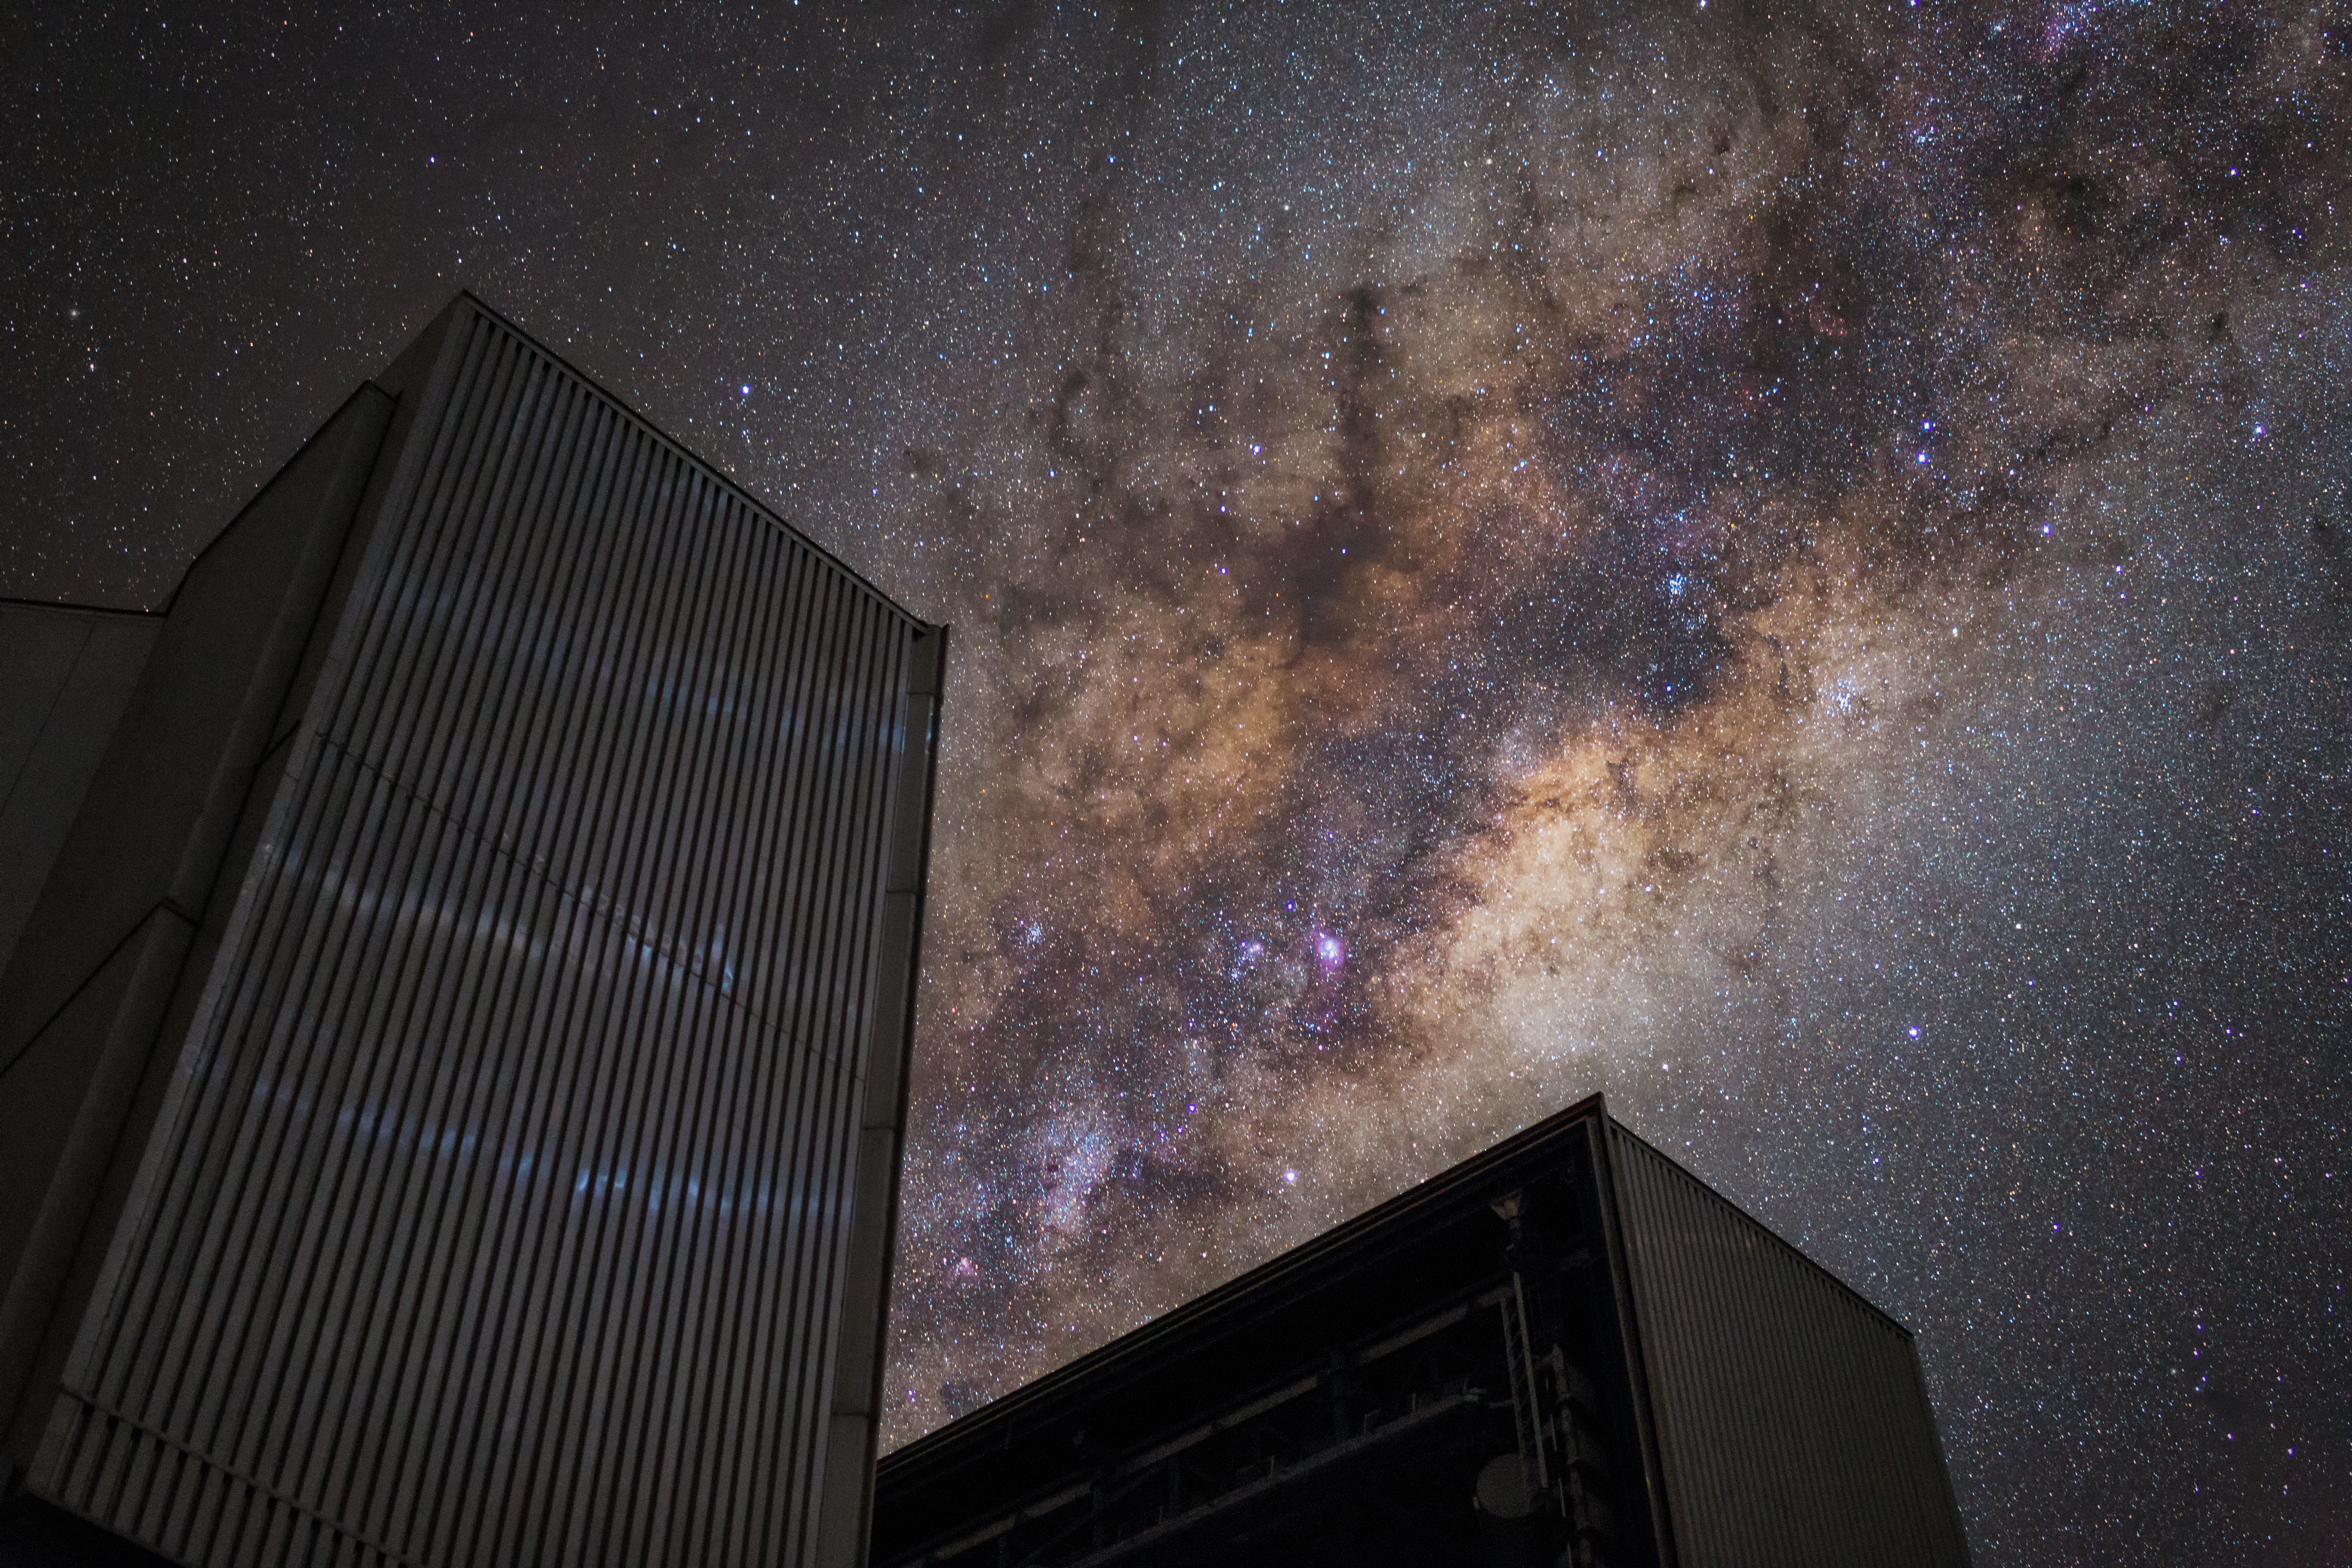

A Milky Way for dinner?

This Picture of the Week shows Yepun, the fourth Unit Telescope of ESO’s Very Large Telescope (VLT) in Chile, seemingly nibbling at the colourful galactic plane of the Milky Way. But what is our Milky Way actually made of? The recipe consists mostly of stars, planets, lots of gas and dust. Mix them together, bind them with gravity, add a royal serving of dark matter et voilà: you have a galaxy!

Like cookies, galaxies come in different shapes and sizes. Our home galaxy is medium-sized and shaped like a disc with spiral arms and an outer halo surrounding it. But since our Solar System is embedded in one of the Milky Way’s spiral arms, some 25 000 light-years from the centre, we only see a fraction of it when we look up. The galactic centre is shrouded in thick layers of cosmic dust. Behind that dust, the supermassive black hole Sagittarius A* is lurking, which scientists managed to image for the first time in 2022.

Astronomers estimate that our home galaxy contains between 100 and 400 billion stars, and probably just as many planets. In the inner regions we mainly find older stars, while the Milky Way’s spiral arms are packed with young stars, born from the giant clouds of molecular gas and dust the arms contain. Zooming out even more, we reach the halo of the Milky Way. Here you find globular clusters, composed of old stars, as well as the remains of small satellite galaxies that were swallowed by our Milky Way.

Finally, one vital ingredient is something we cannot see. Galaxies rotate so fast that stars, gas and dust alone can’t hold them together. So we need a ‘secret ingredient’ to explain why they don’t fall apart: dark matter. Scientists assume that the Milky Way is nested in a giant halo of dark matter, probably 10 times the mass of all its stars, or even more. Invisible as it may be, telescopes like the VLT help us understand dark matter by probing how it affects the cosmic matter that we do see.

Credit: ESO/J. C. Muñoz-Mateos